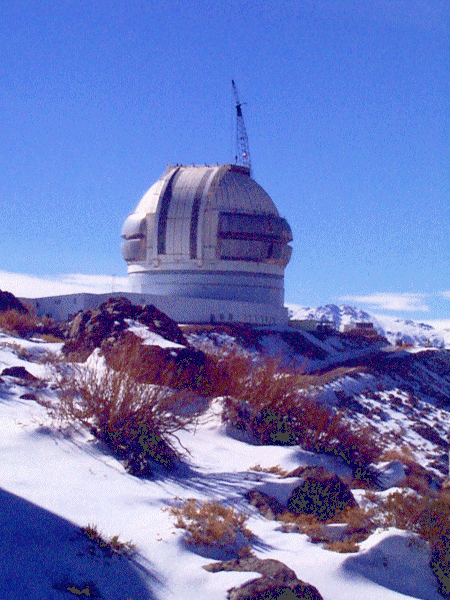

A distant view of the almost-completed Gemini South enclosure. July 2, 1998

Credit: International Gemini Observatory/AURA